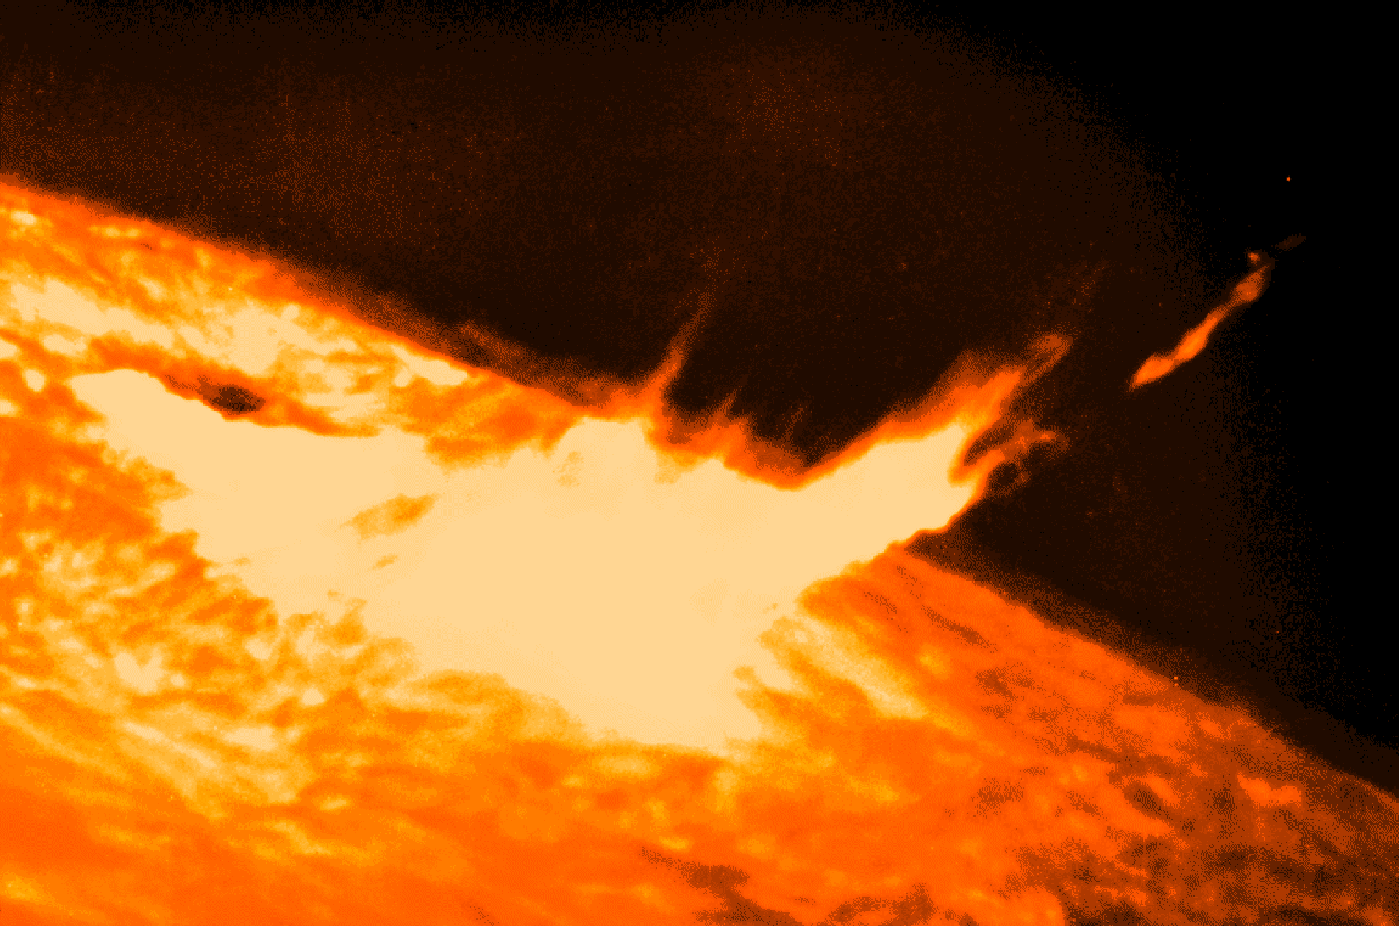

Solar flares

Solar flares are violent storms on the Sun's surface which can eject particles and emit radiation toward Earth, affecting radio communication. Flares are generally correlated with the solar activity cycle and will become more common as the Sun approaches solar maximum in 2000.

Credit: NOIRLab